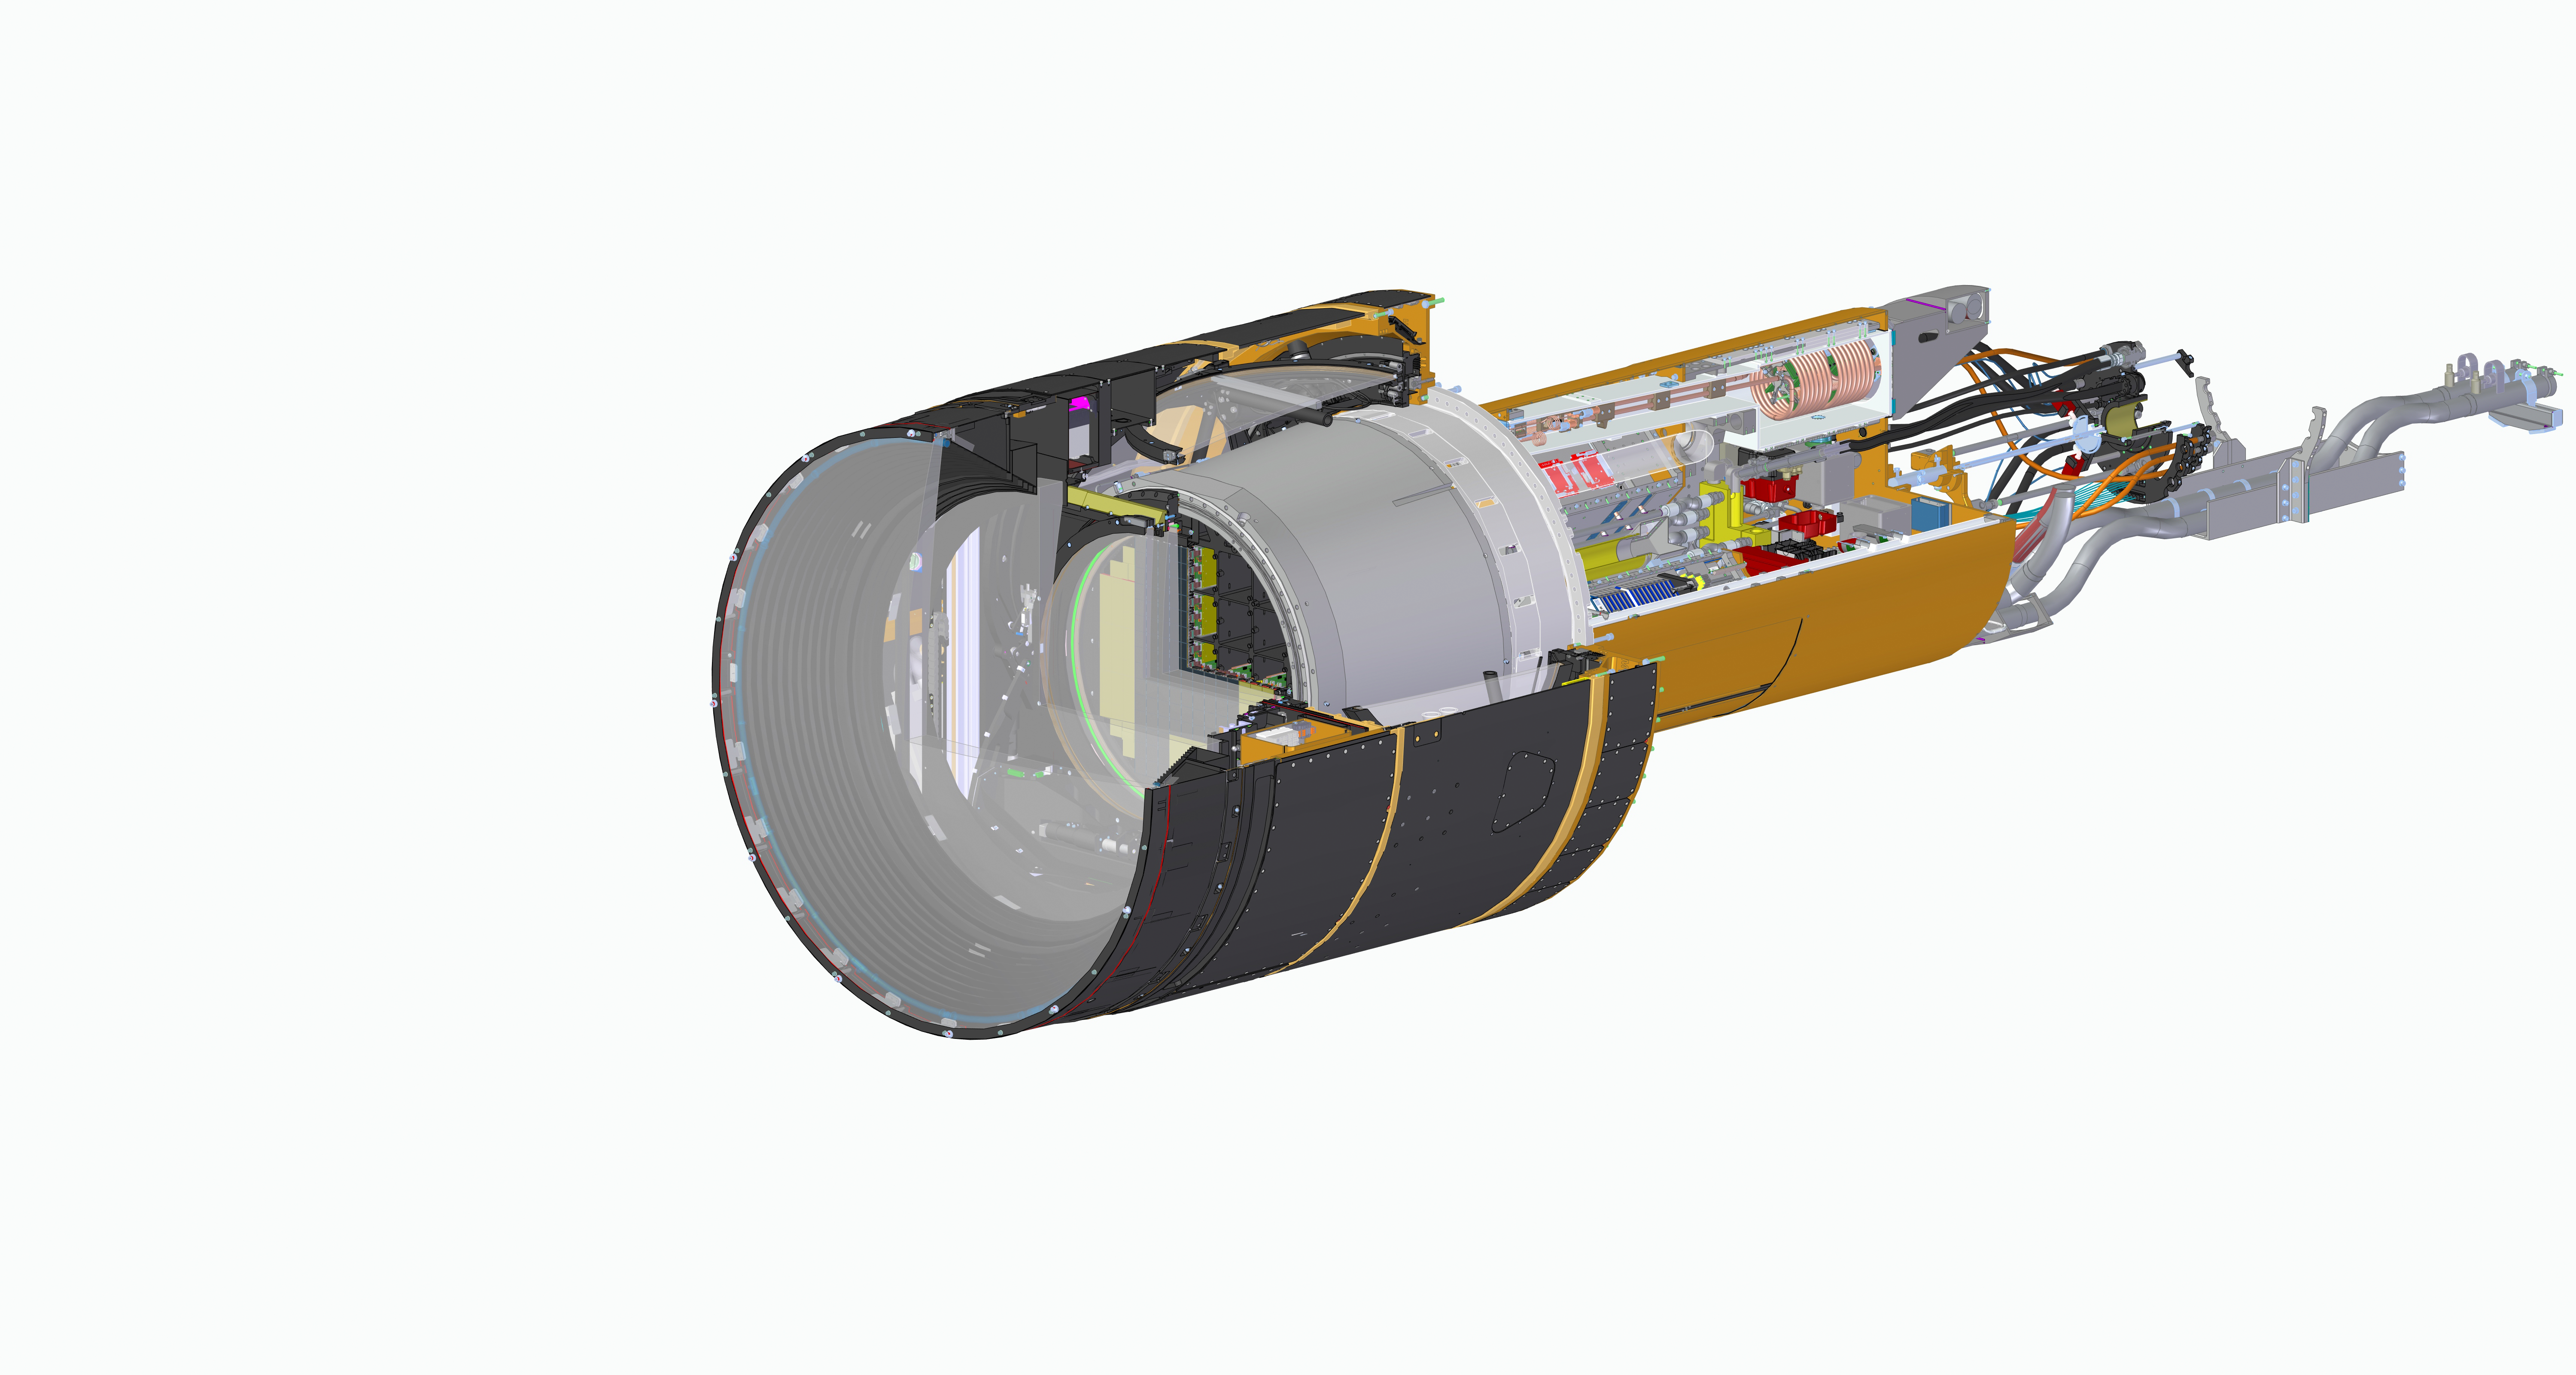

Rubin LSST camera section with spiral wrap no colors

LSST Camera CAD View

Credit: Travis Lange/SLAC National Accelerator Lab